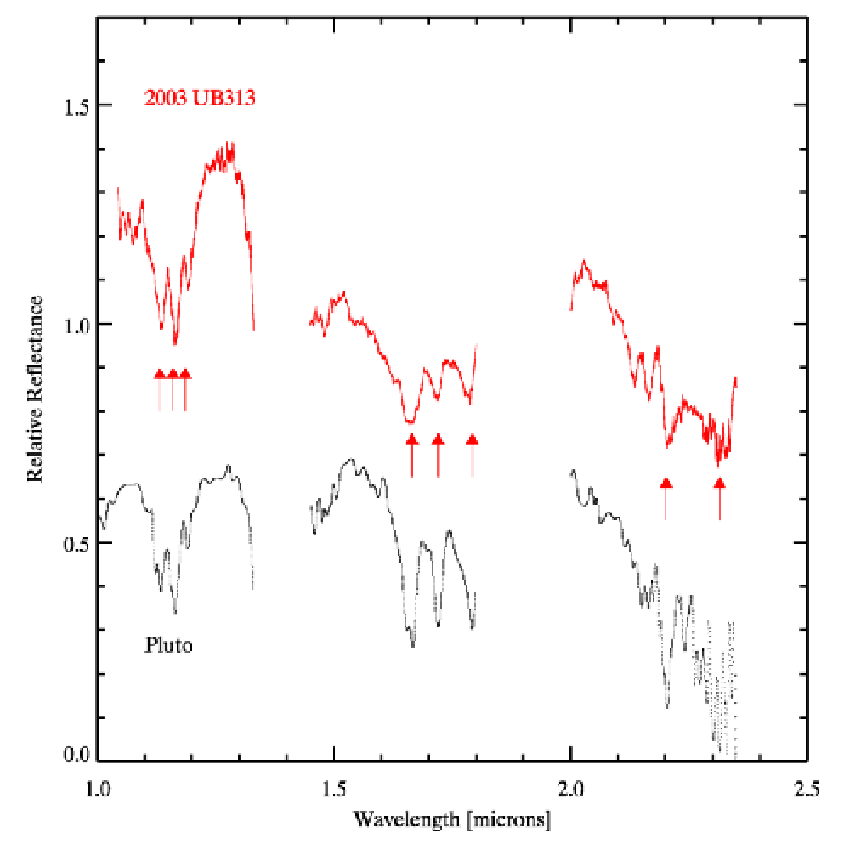

Gemini Observatory Shows That "10th Planet" Has a Pluto-Like Surface

2003 UB313 spectrum (red, obtained at Gemini Observatory by Trujillo, Brown and Rabinowitz) and Pluto (black, from Rudy et al. 2003). The "dips" characteristic of methane ice are indicated by red arrows and are present in both 2003 UB313 and Pluto

Credit: NOIRLab